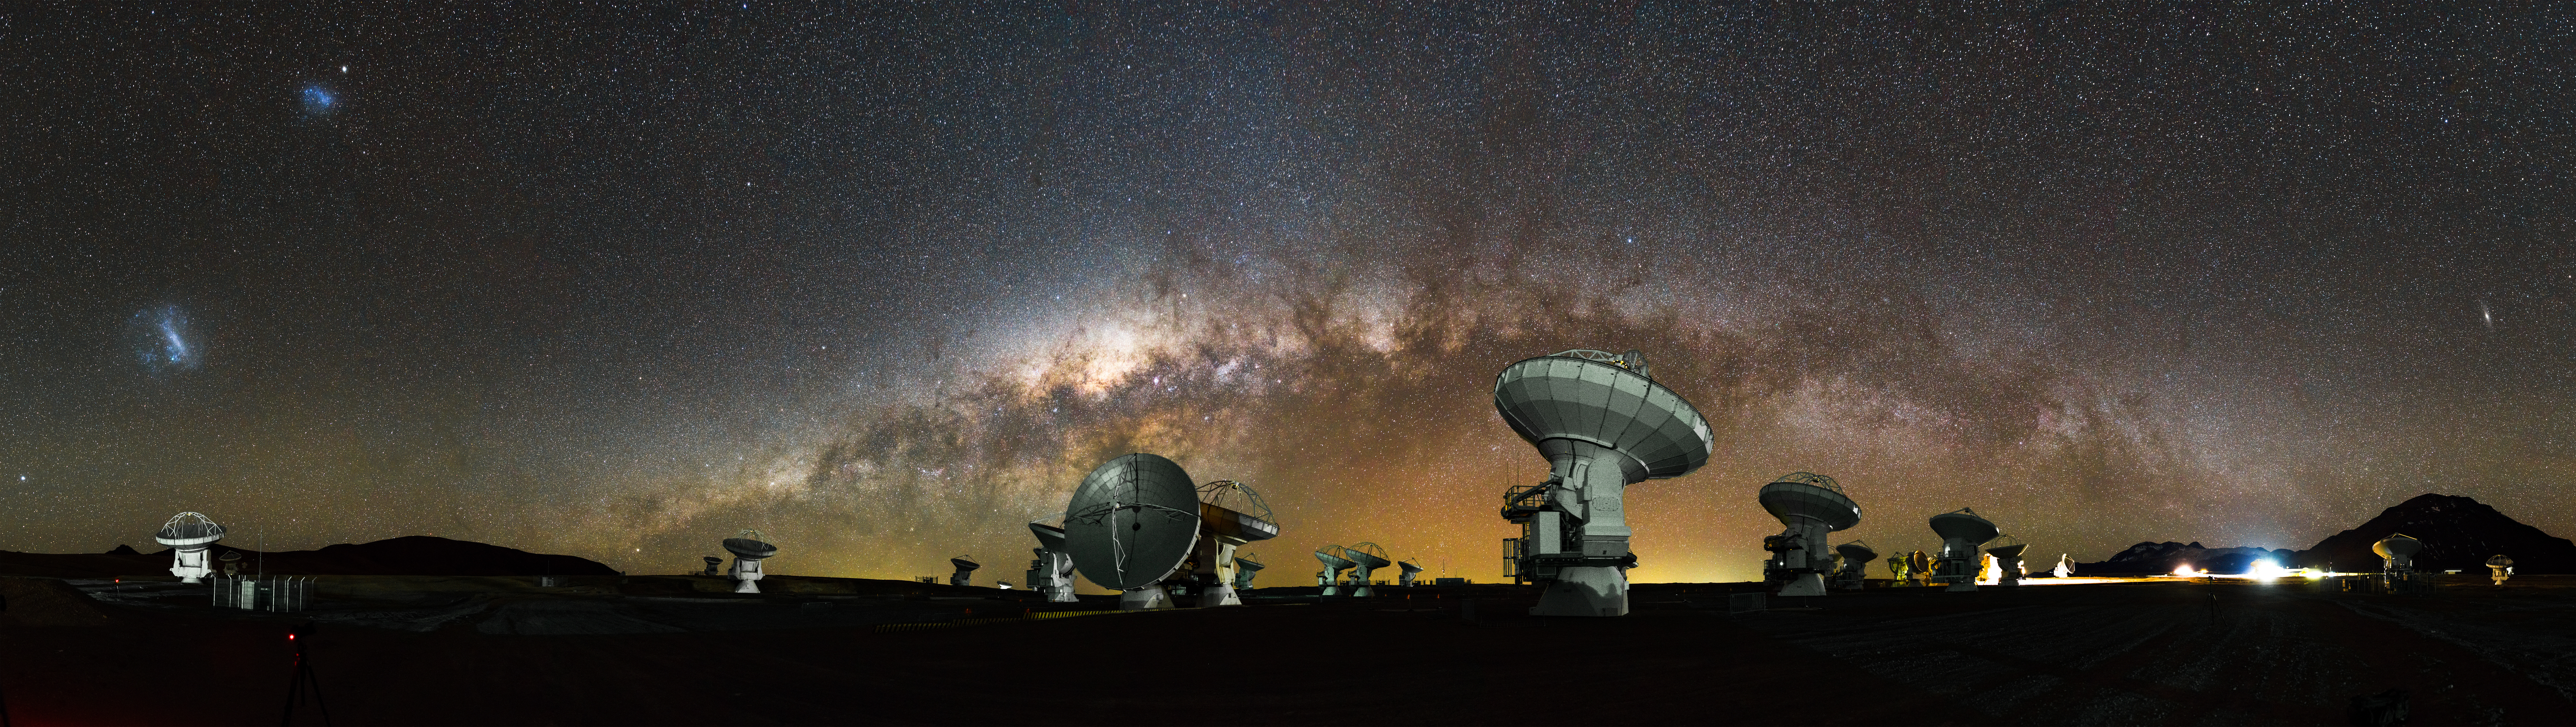

ALMA Milky Way Panoramic 1

The Milky Way Galaxy stretches over ALMA and the Chajnantor plateau of the Chilean Andes. The Large and Small Magellanic Clouds can also be seen in this panorama that was stitched together from multiple photos.

Credit: NSF/ AUI/ NSF NRAO/ B.Foott